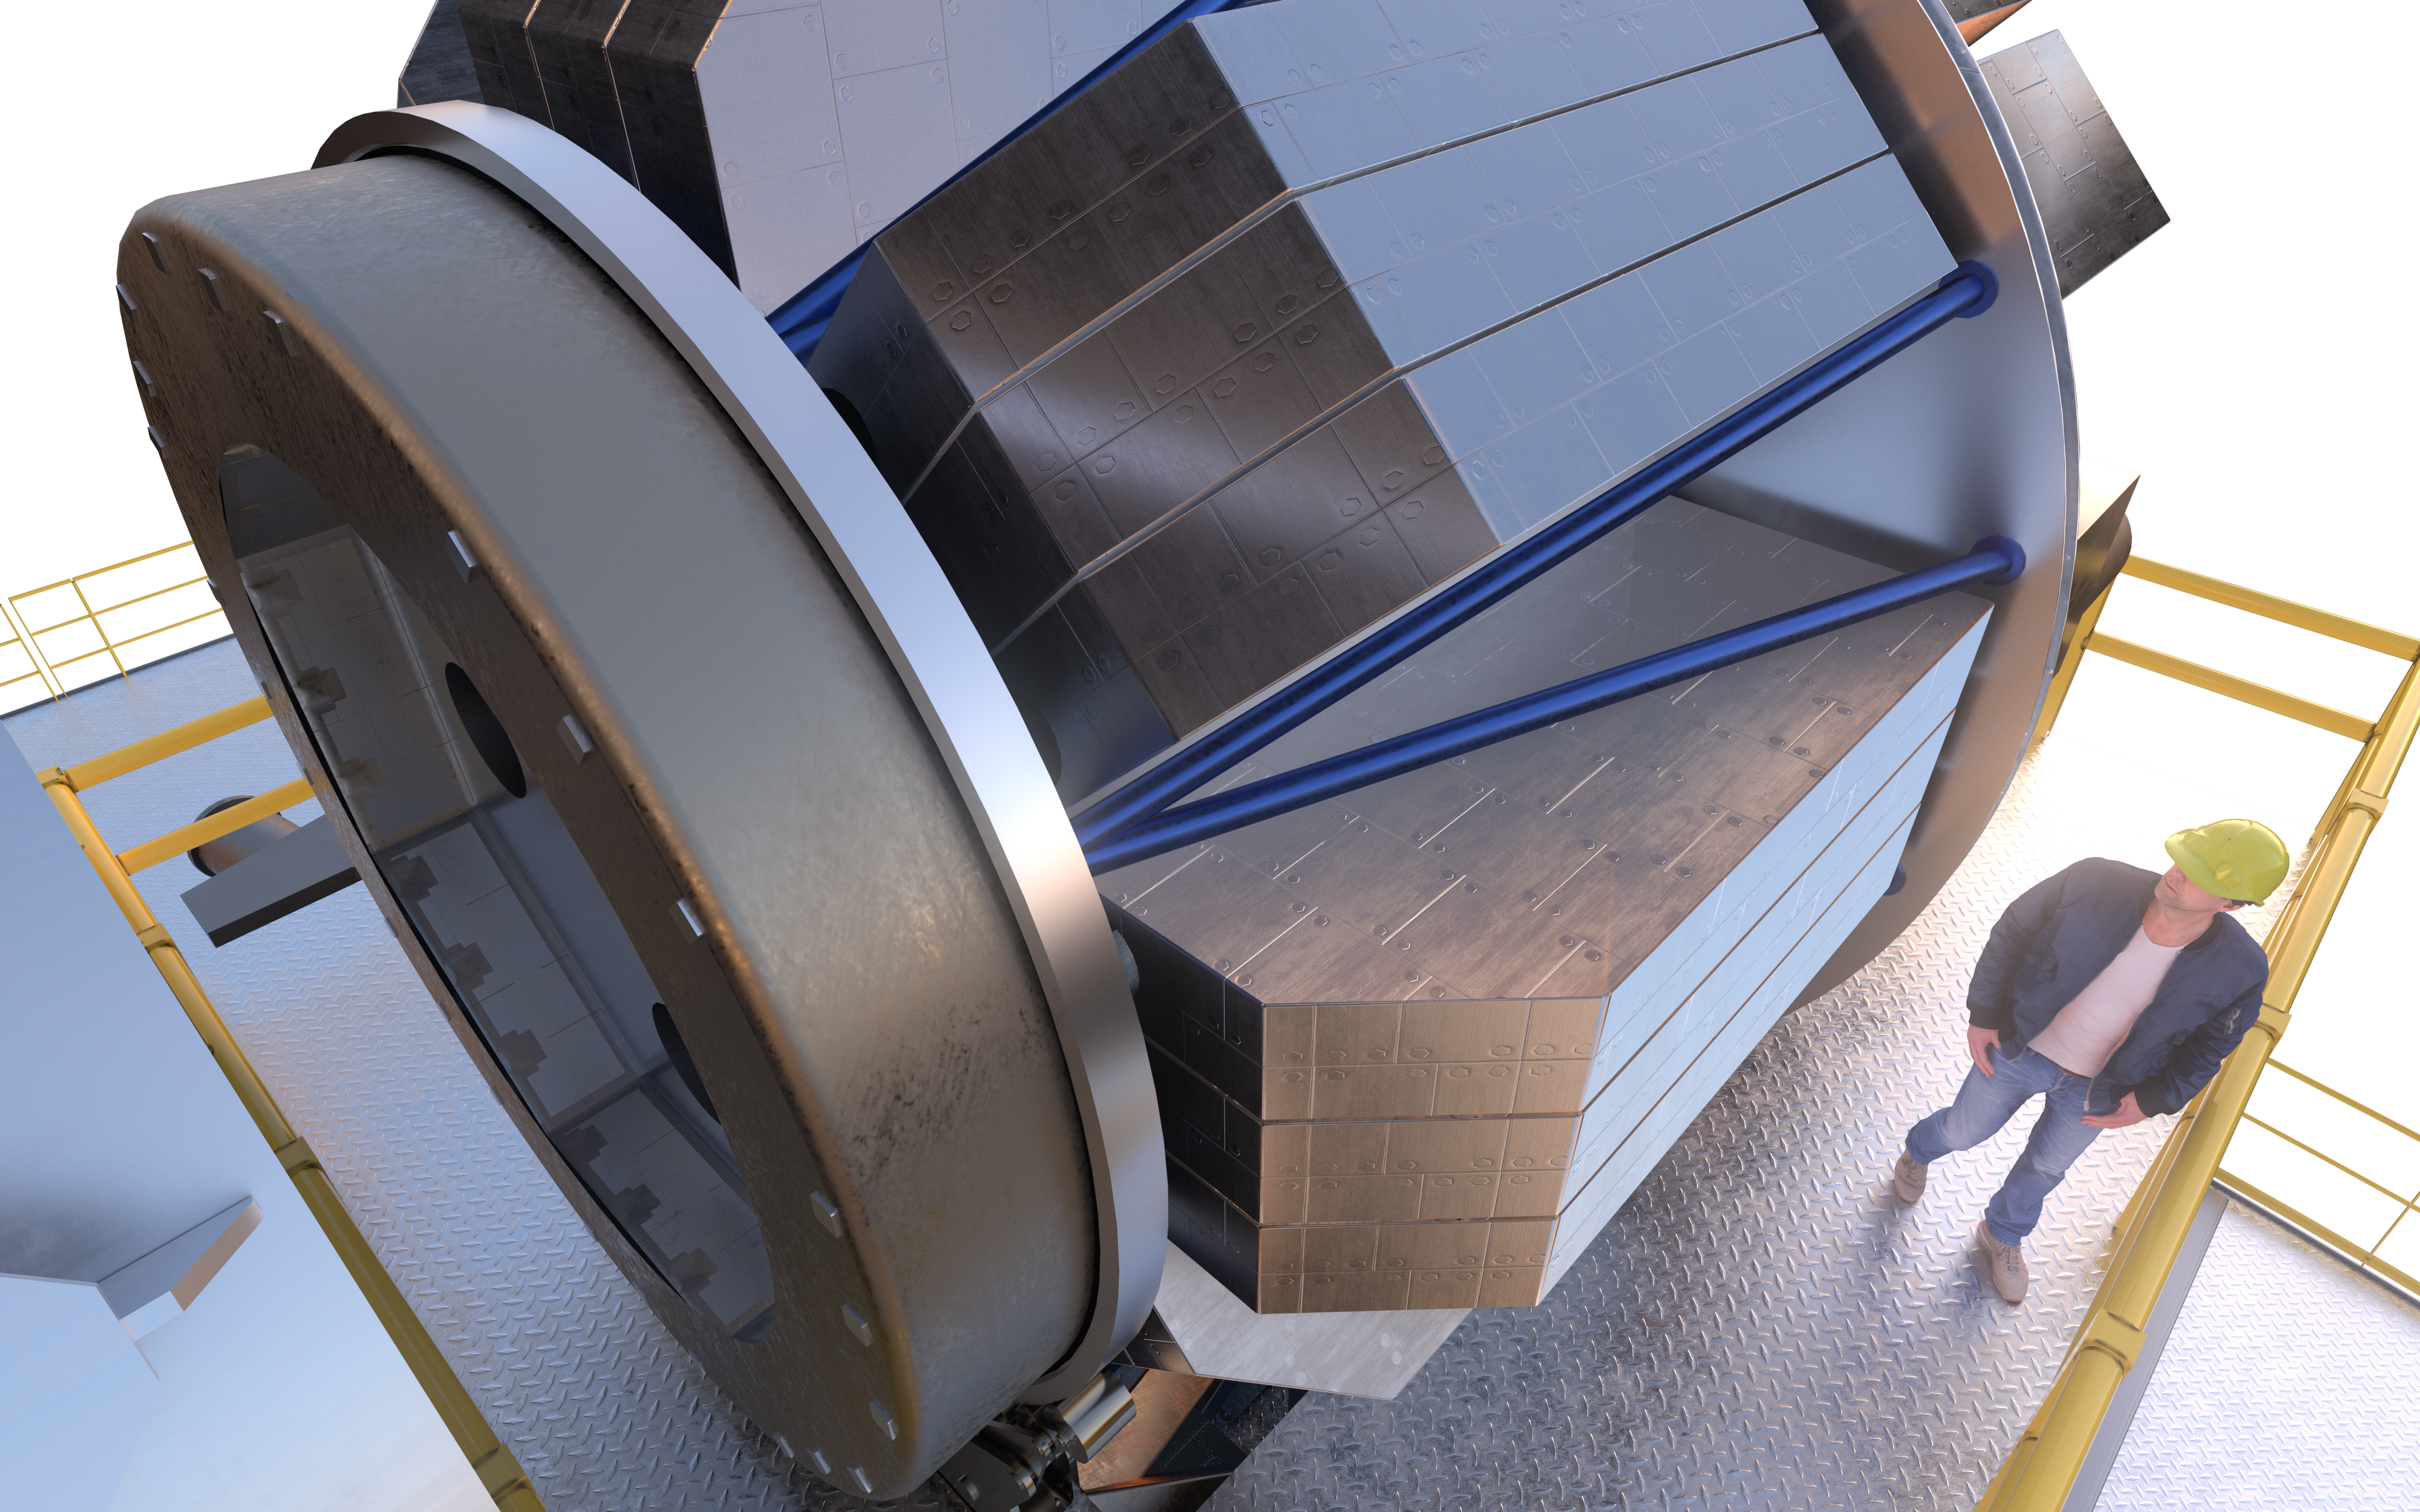

MOSAIC (artist's impression)

MOSAIC (Multi-Object Spectrograph) is a versatile multi-object spectrograph that will use the widest possible field-of-view provided by the ELT (Extremely Large Telescope). It will have three operating modes that cover observations in visible and infrared light for more than a hundred sources simultaneously.

Credit: ESO